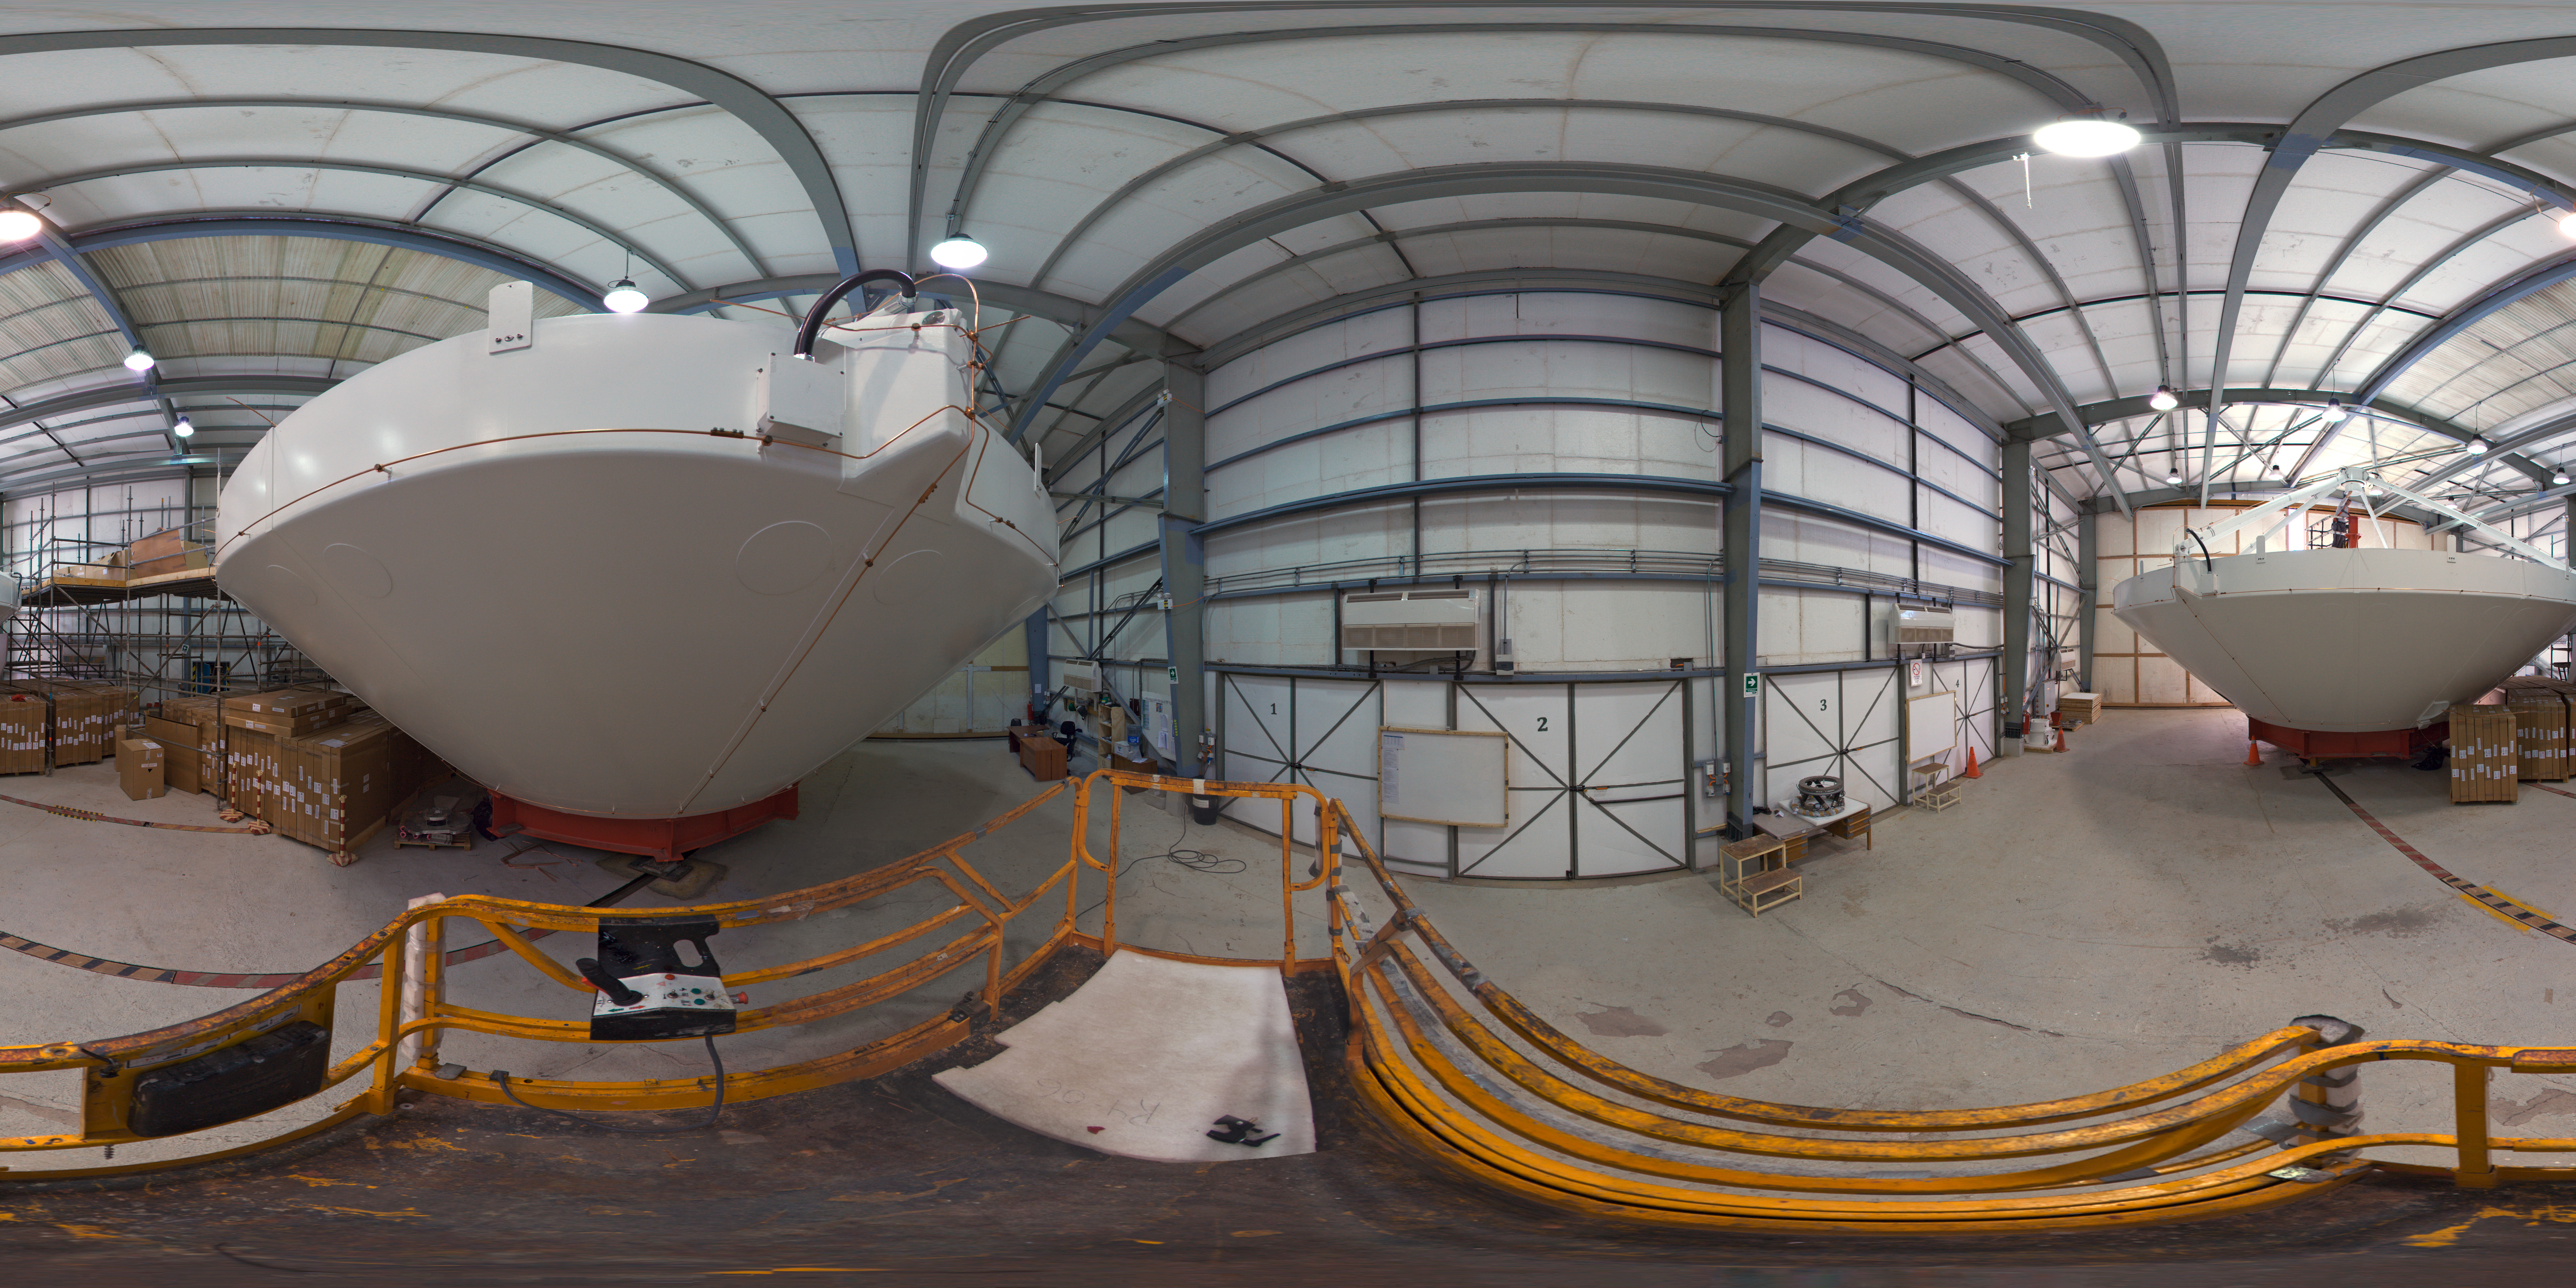

AEM Consortium’s facility

This 360 degree panorama image shows a hangar at the AEM Consortium’s facility where the European antennas for the Atacama Large Millimeter/submillimeter Array (ALMA) are assembled and tested. Some of the 25 European antennas can be seen, with each antenna having a dish 12 metres in diameter, and a weight of about 95 tonnes.

Credit: ESO